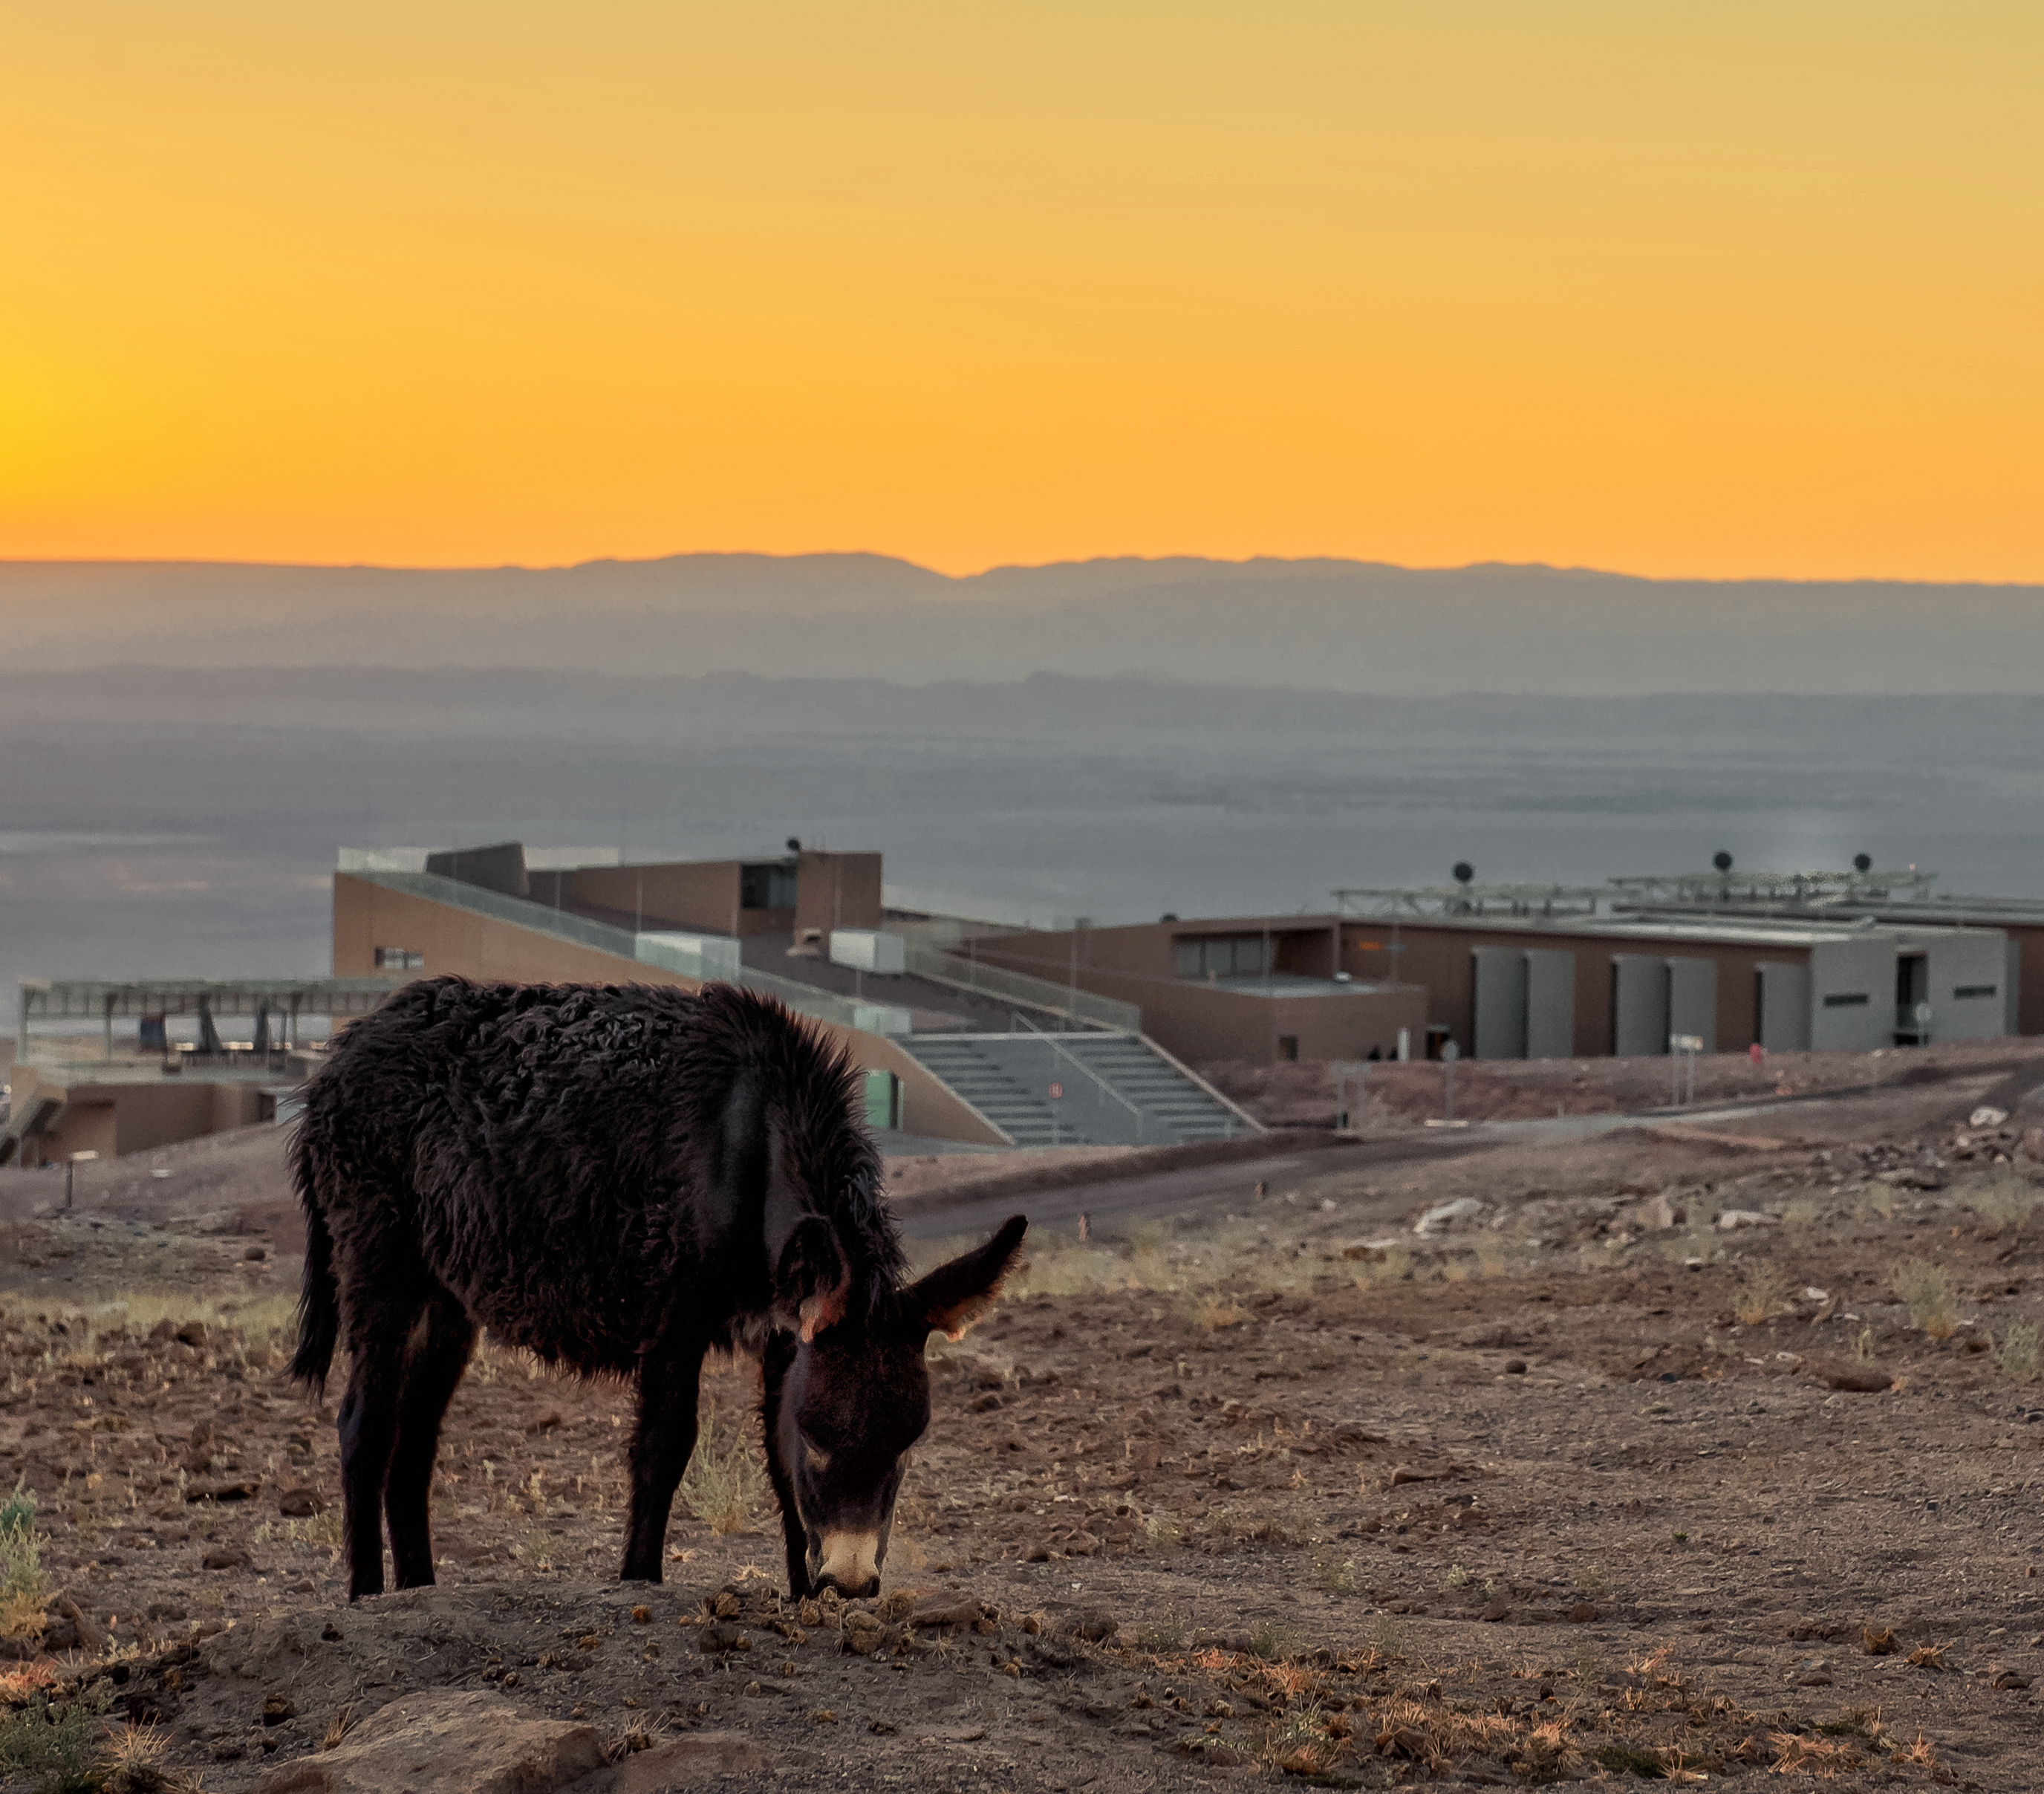

No room at the Residencia

The ALMA residencia can be seen in the background behind this grazing donkey. The new residencia provides accommodation for the astronomers who come here to access ALMA's remarkable sensitivity to millimetre and submillimetre wavelengths for studying the cool Universe. Astronomers use it to study the building blocks of stars, planetary systems, galaxies and life itself, addressing some of the deepest questions of our cosmic origins.

Credit: A. Caproni/ESO